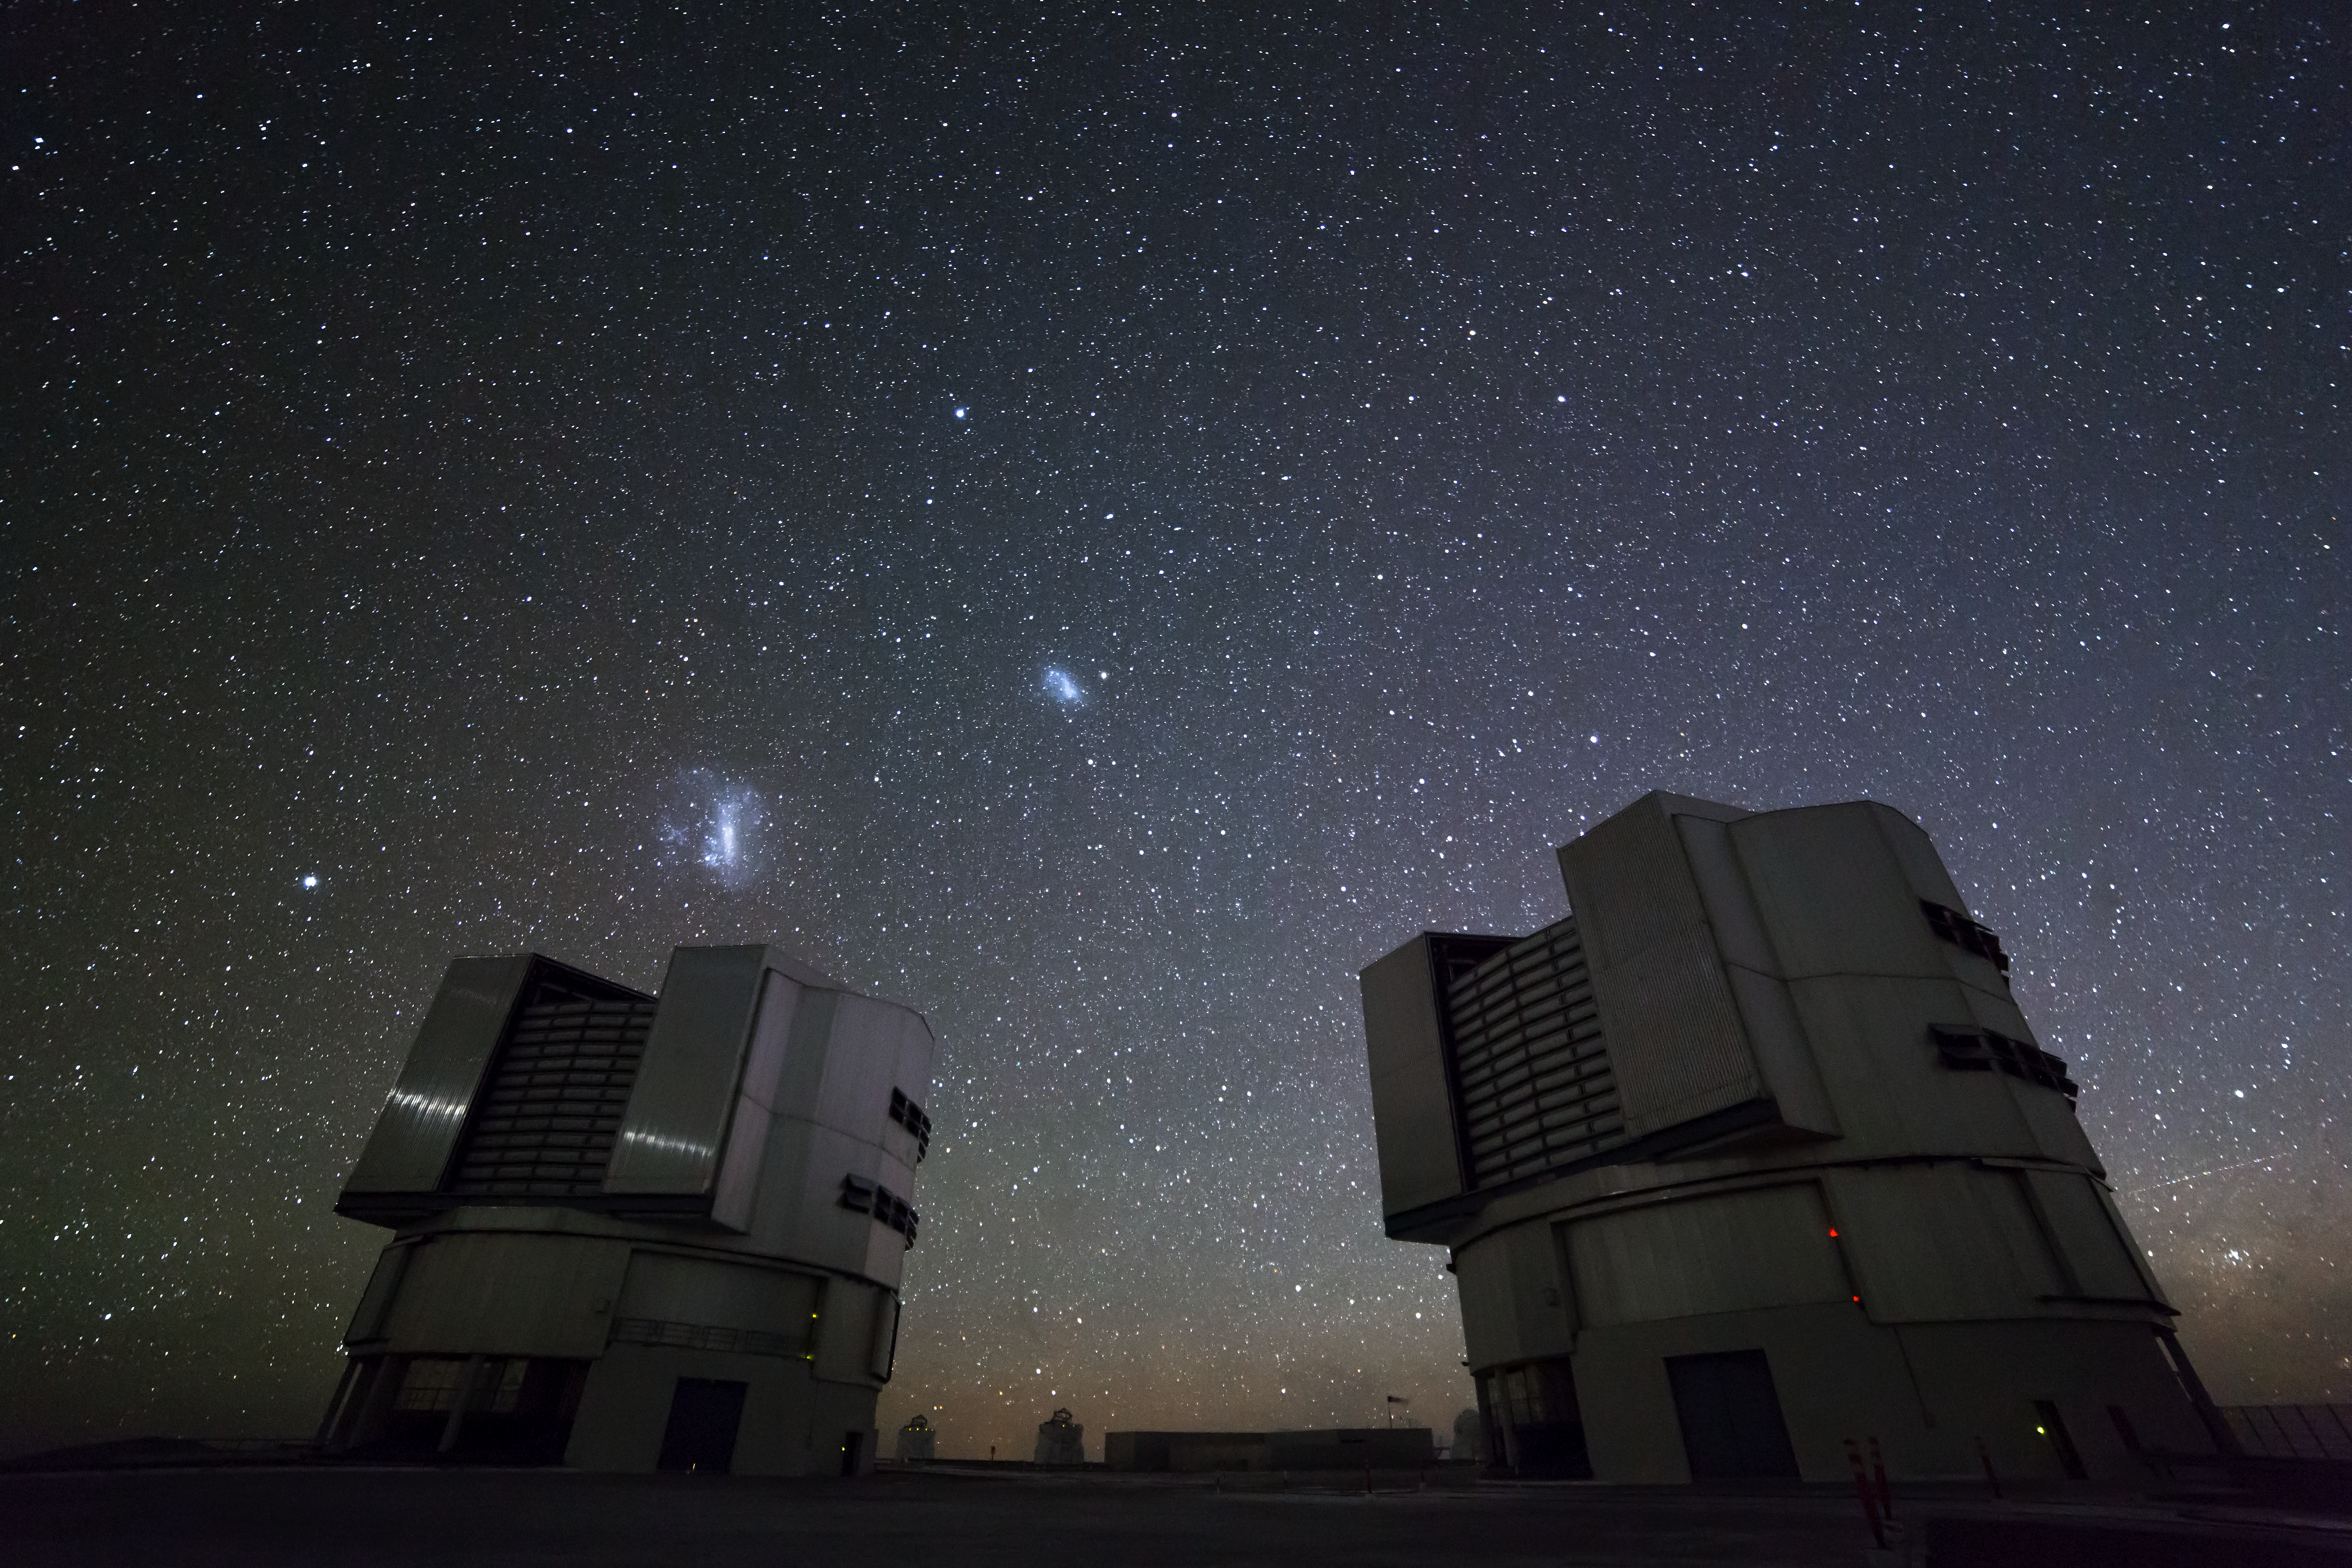

VLT at night

Fascinating photo of the stunning night sky being scanned by the extremely large VLT antennas.

Credit: ESO/G.Lombardi (glphoto.it)